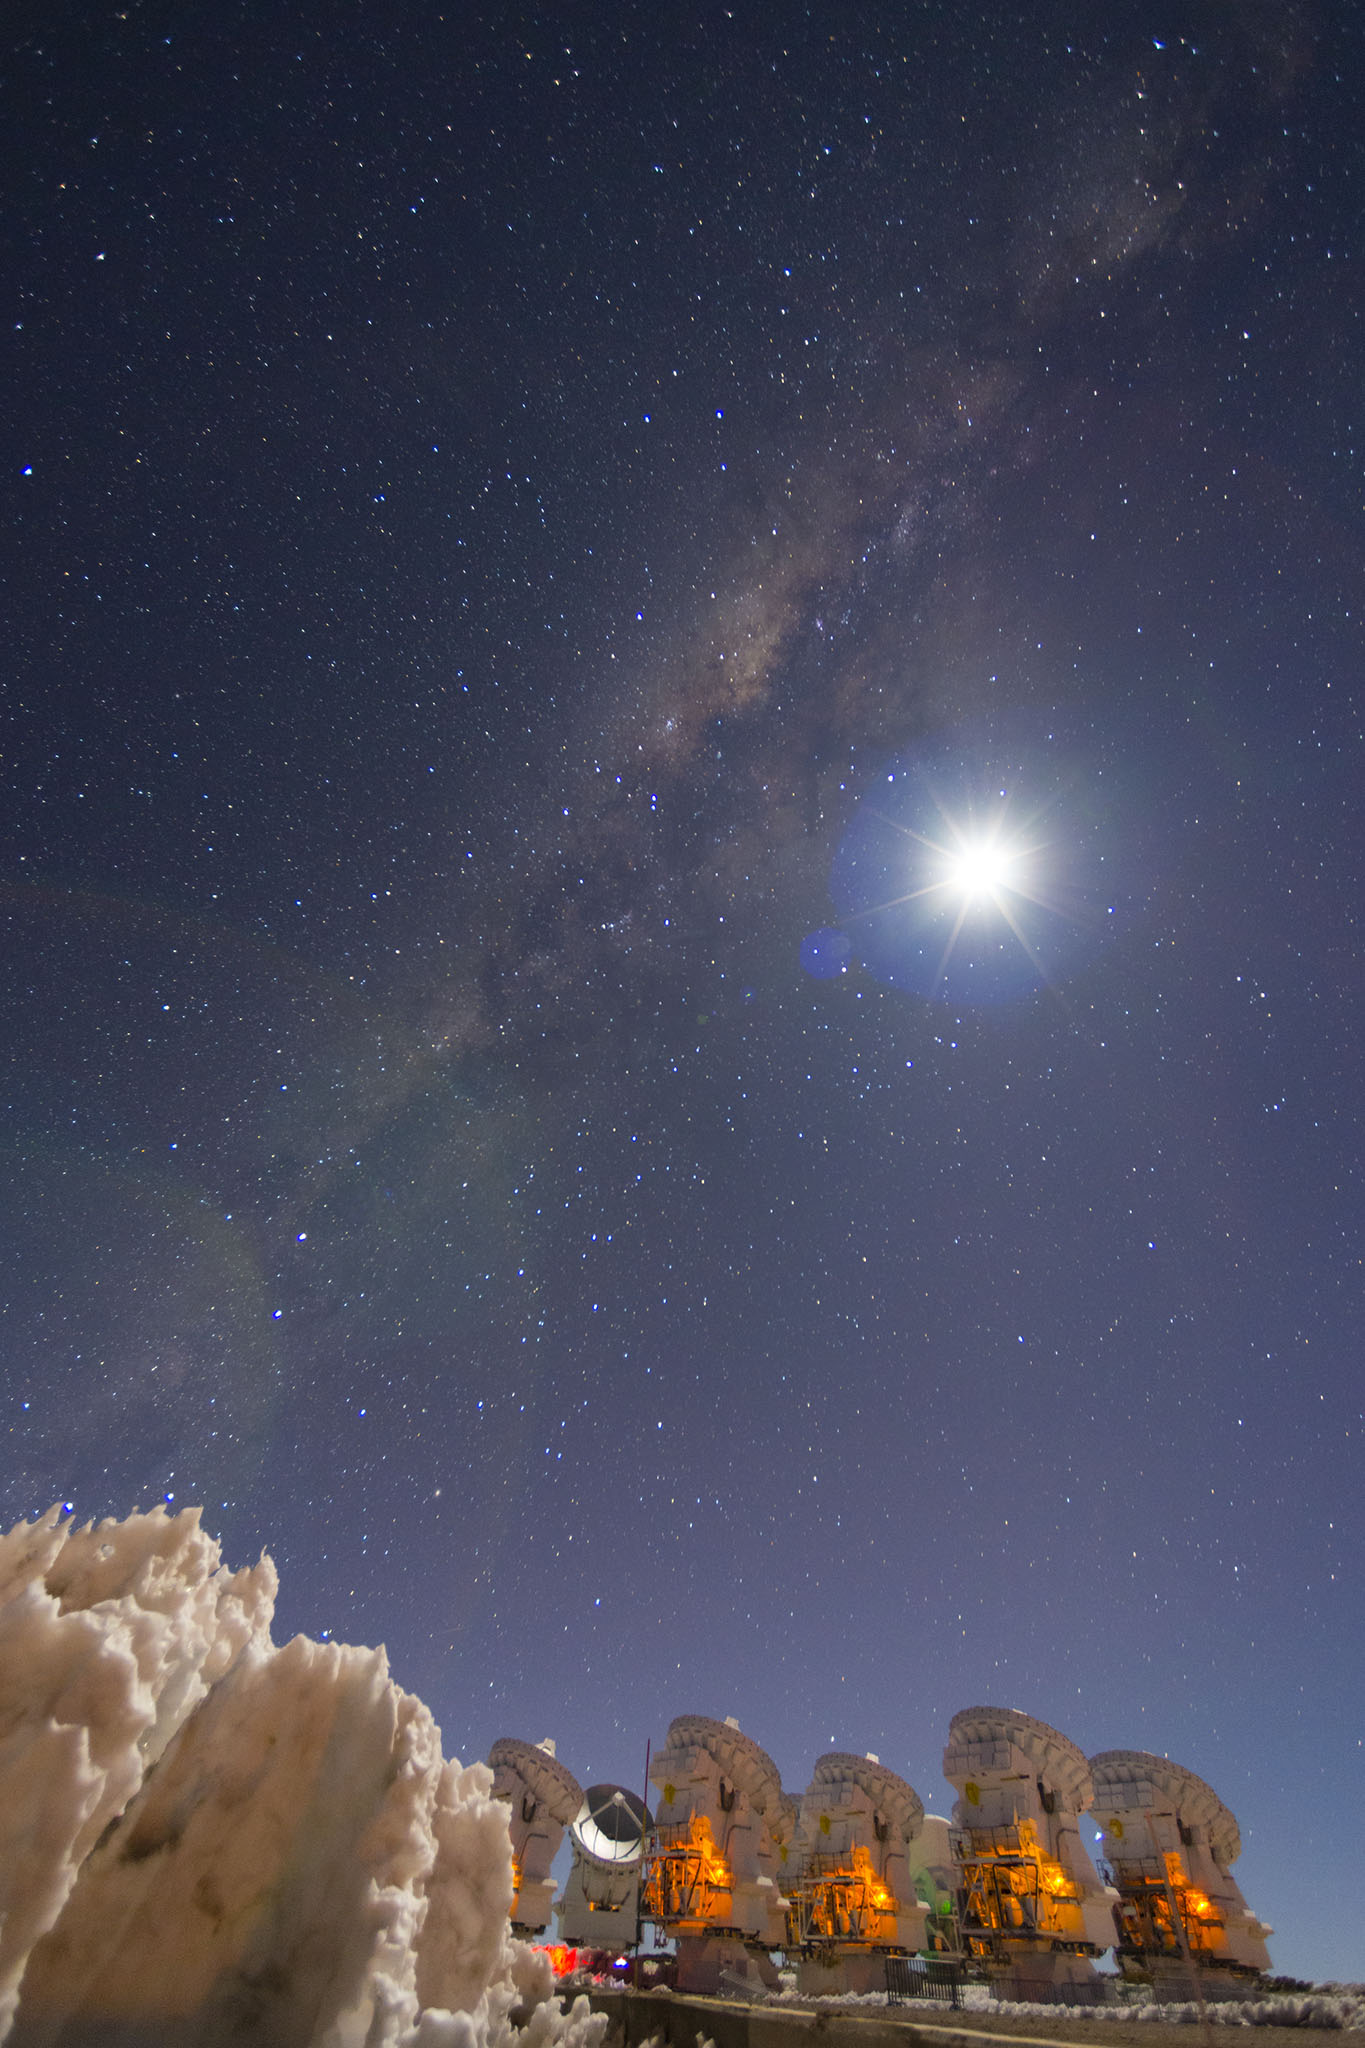

7M antennas

7M antennas of the ALMA Morita Array under a completely clear sky, crowned by the Milky Way and the Moon.

Credit: Sergio Otárola - ALMA (ESO / NAOJ / NRAO)